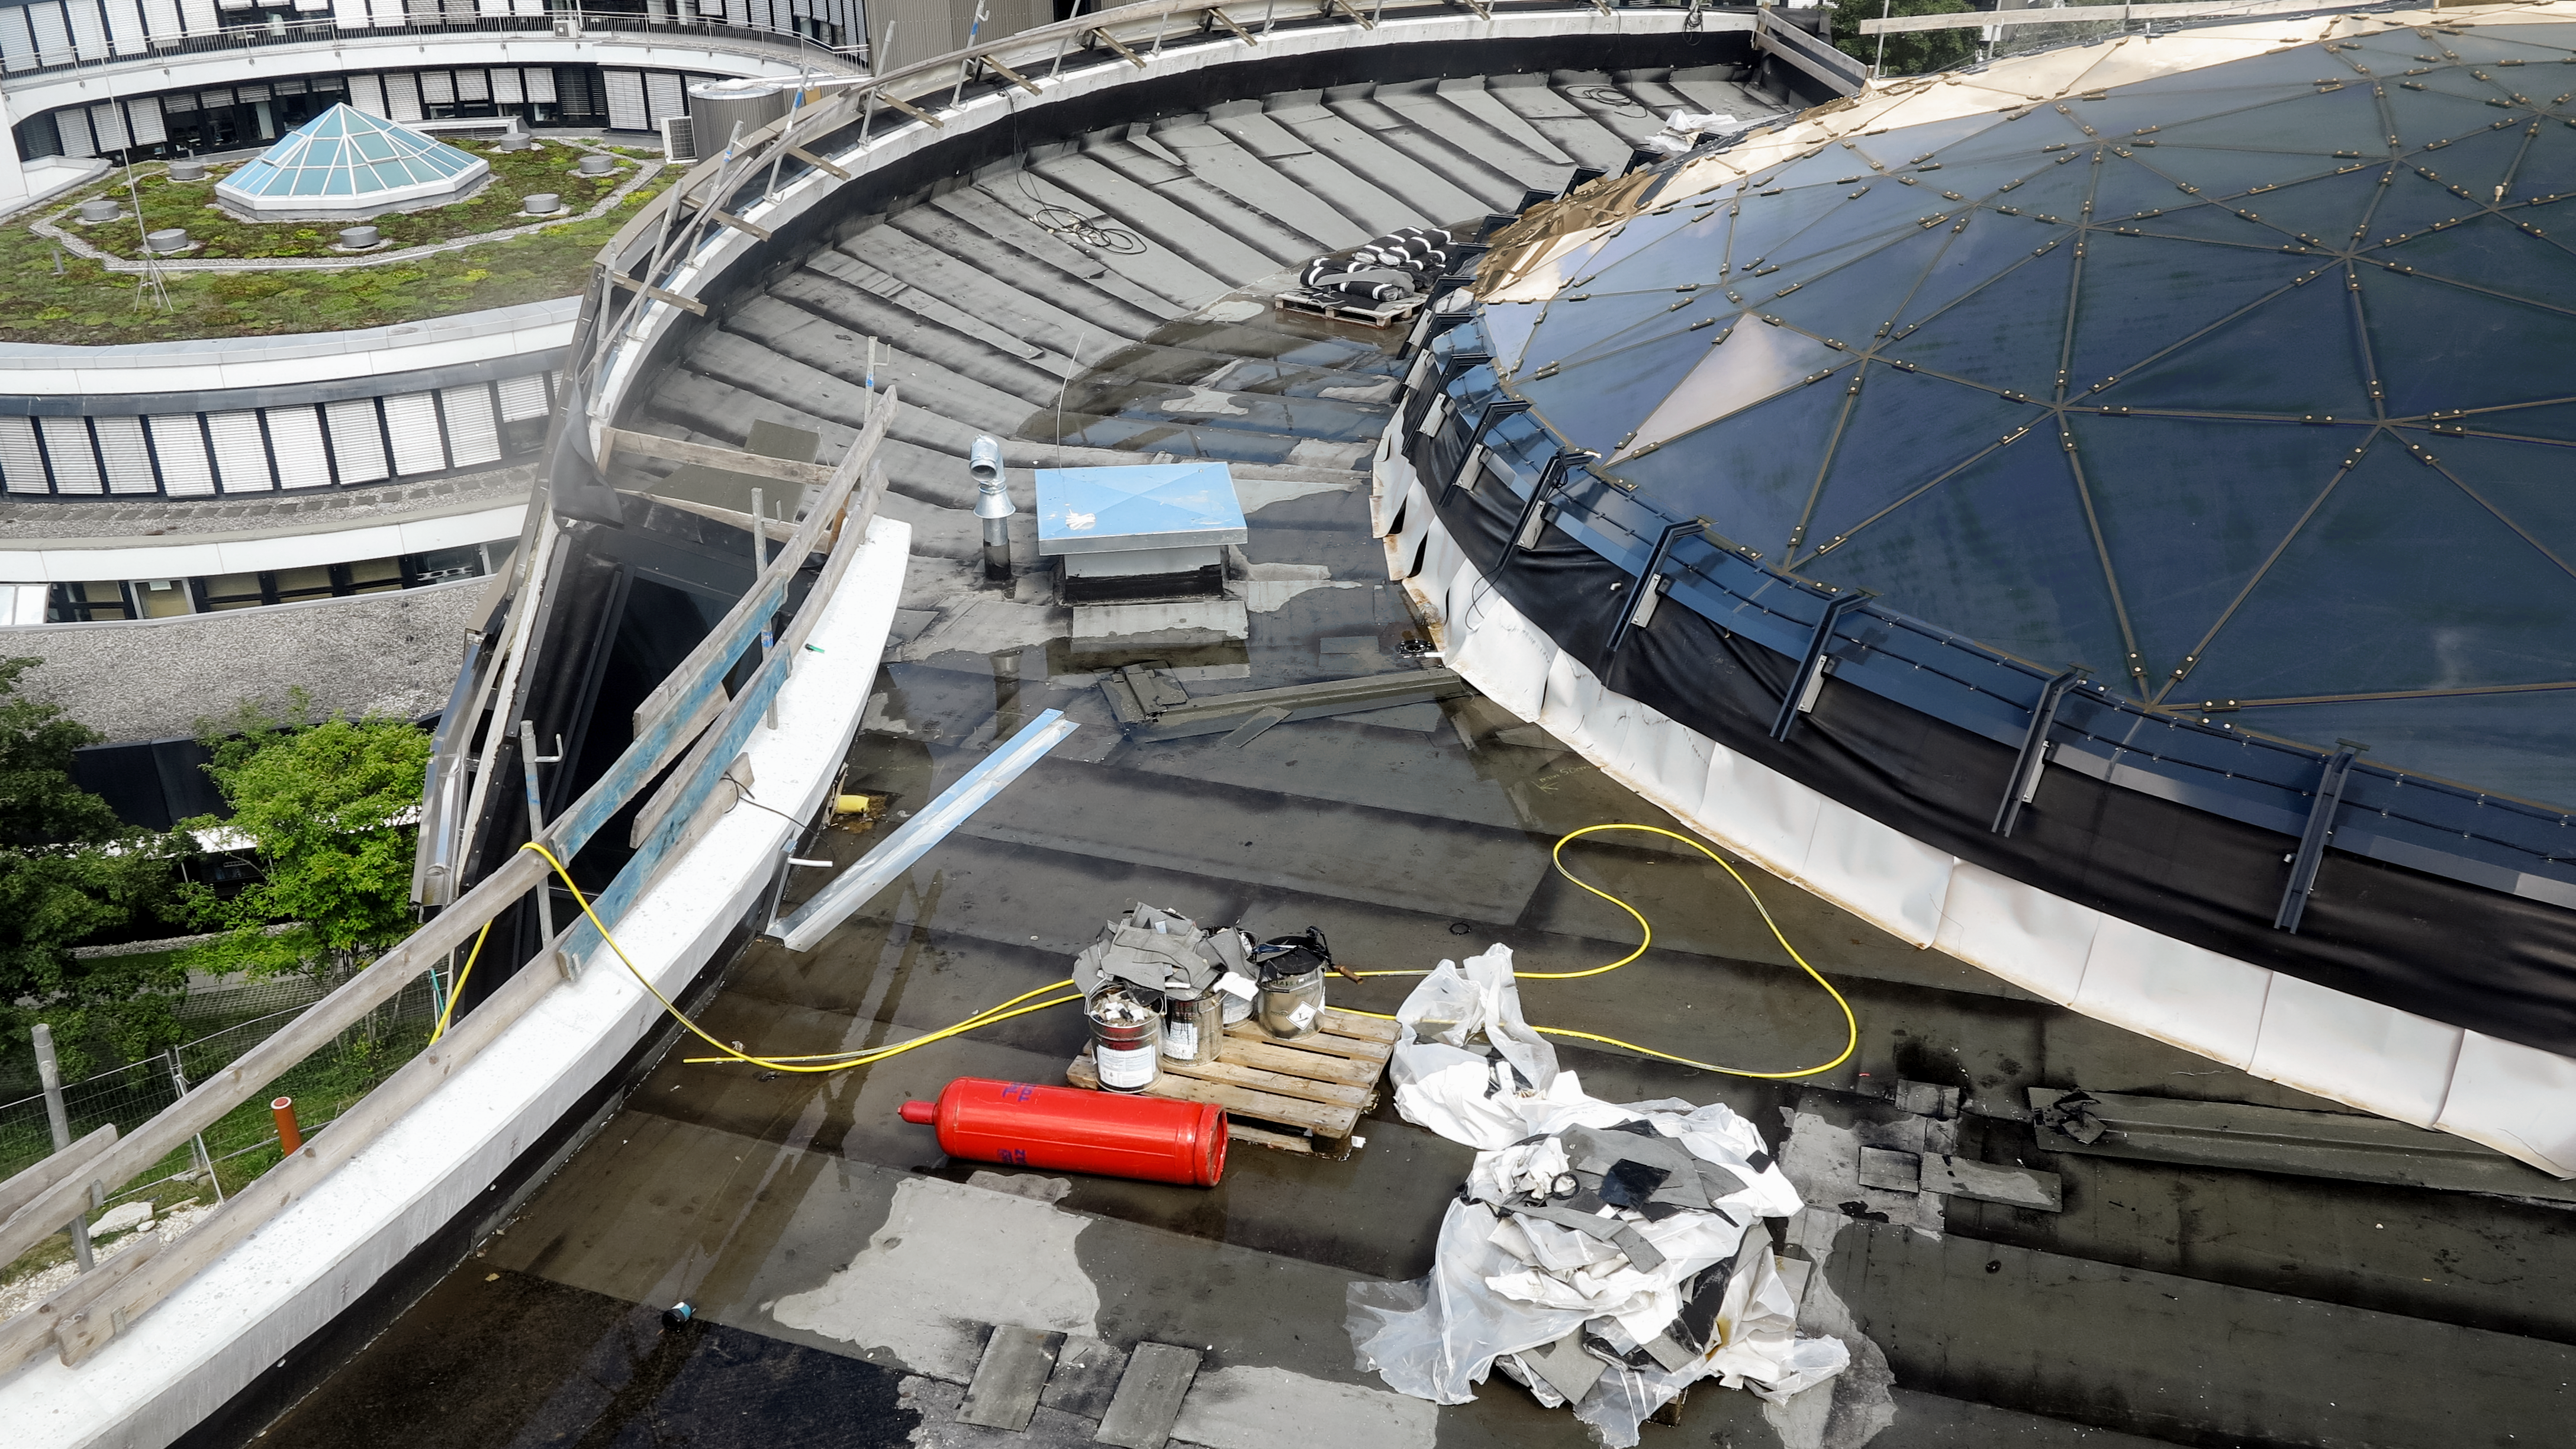

Rooftop working

Work being done on the roof during the construction of the ESO Supernova Planetarium & Visitor Centre.

Credit: ESO